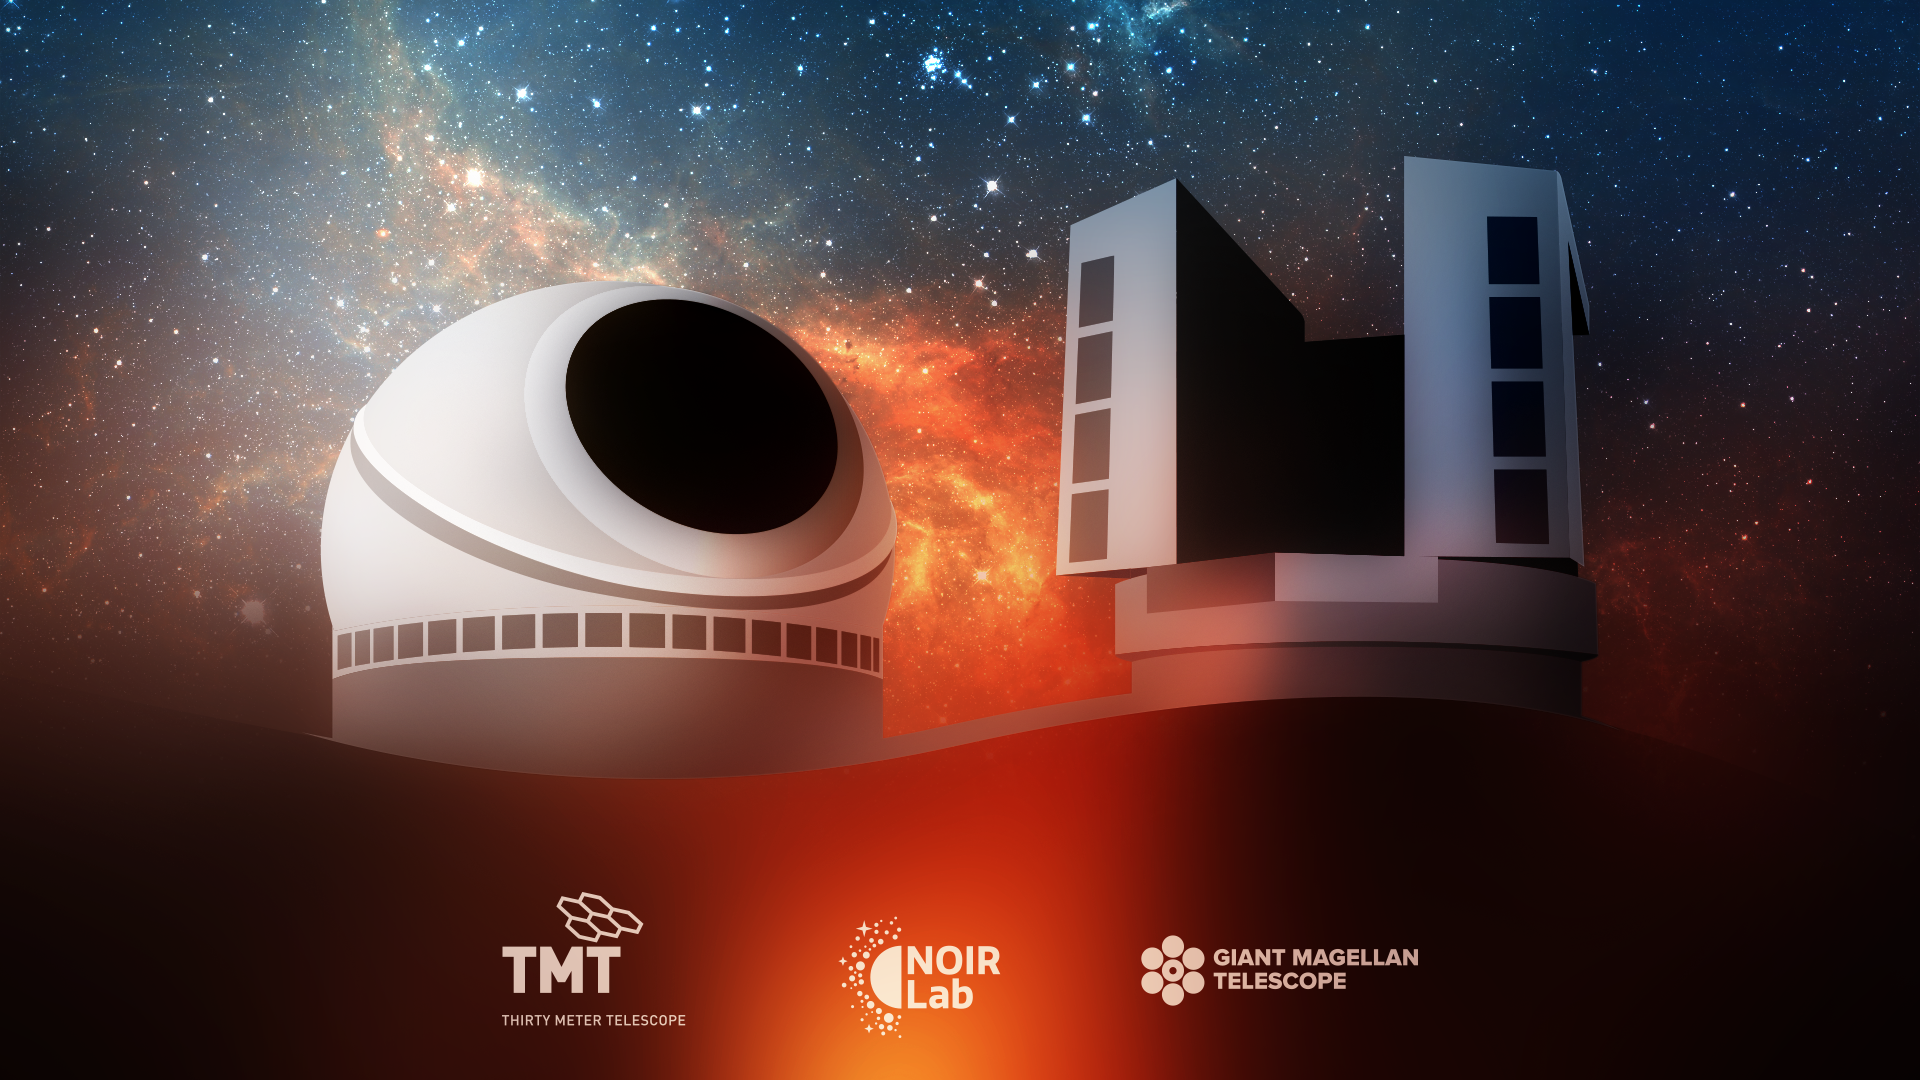

US Extremely Large Telescope Program illustration

US Extremely Large Telescope Program (US-ELTP) illustration

Credit: US-ELTP (TIO/NOIRLab/GMTO)